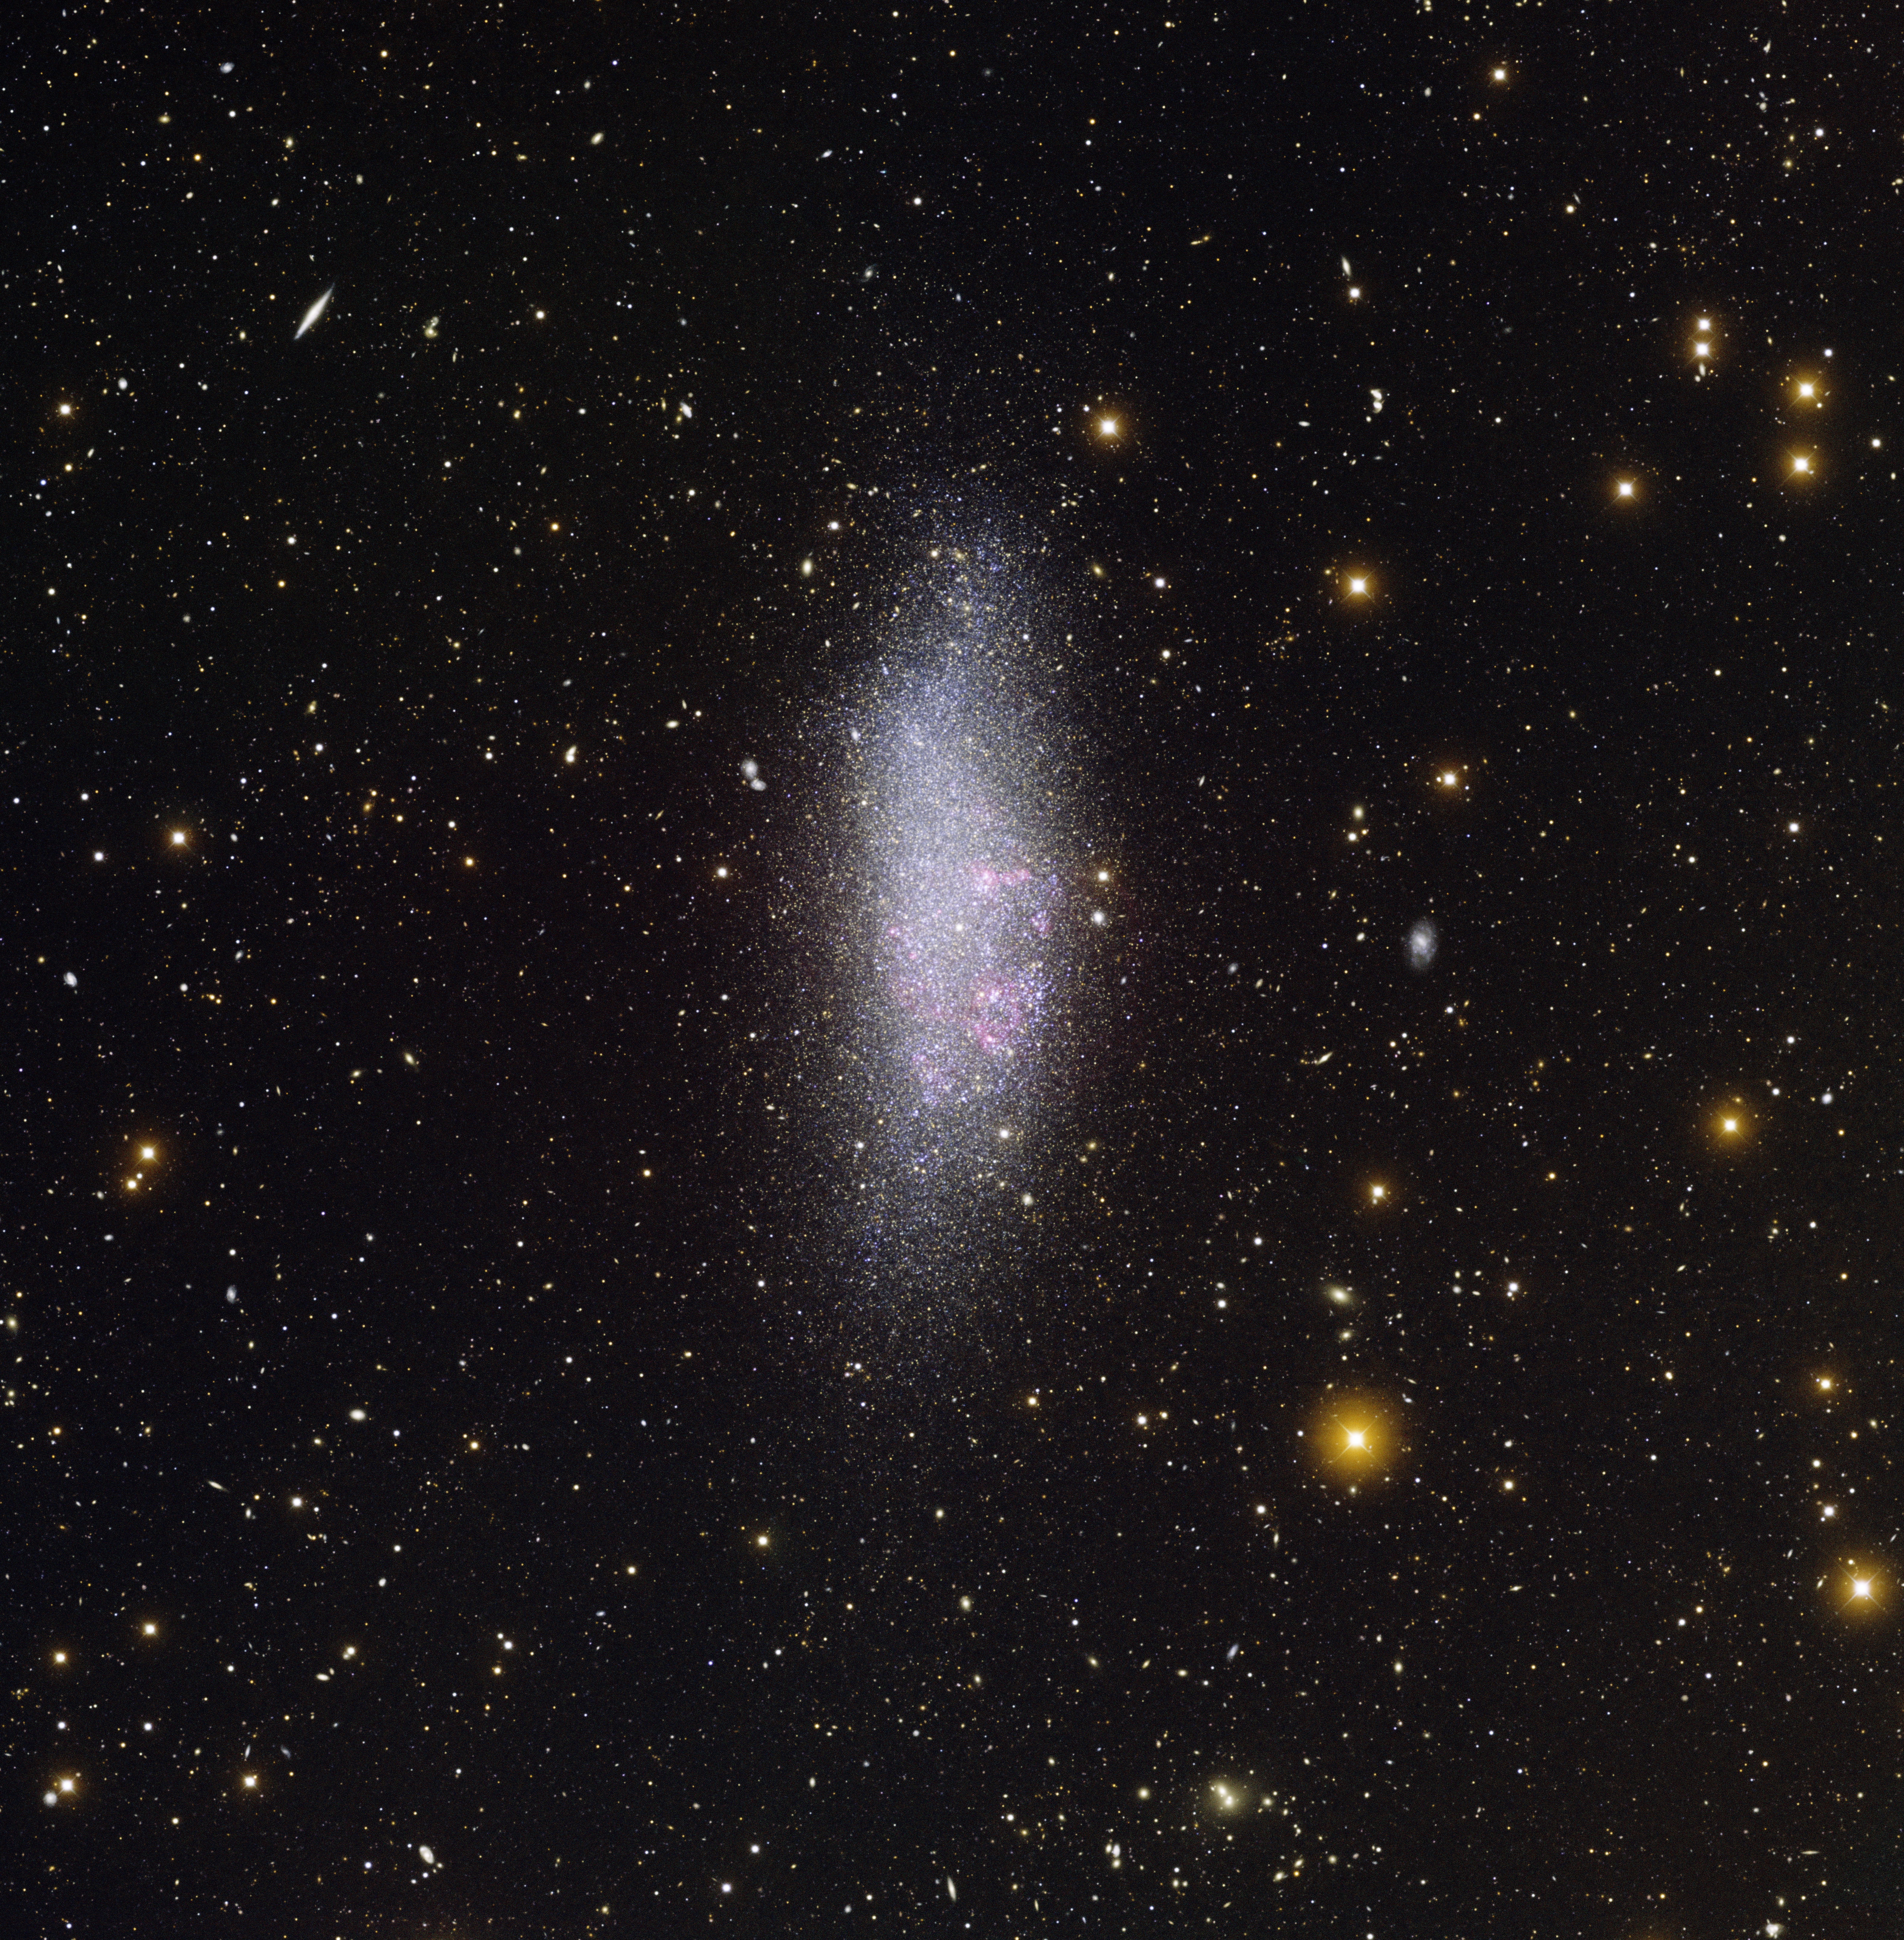

Wolf–Lundmark–Melotte (WLM) Irregular Galaxy

This image was obtained with the wide-field view of the Mosaic II camera on the Blanco 4-meter telescope at Cerro Tololo Interamerican Observatory. Wolf–Lundmark–Melotte (WLM) is an irregular galaxy located on the outer edges of the Local Group. WLM is about ten times smaller than our own galaxy, the Milky Way. This image was made using data from the Local Group Survey. The image was generated with observations in U (violet), B (blue), V (cyan), I (orange) and H-alpha (red) filters. In this image, North is up, East is left.

Credit: NOIRLab/NSF/AURA/CTIO/Local Group Survey Team and T.A. Rector (University of Alaska Anchorage)